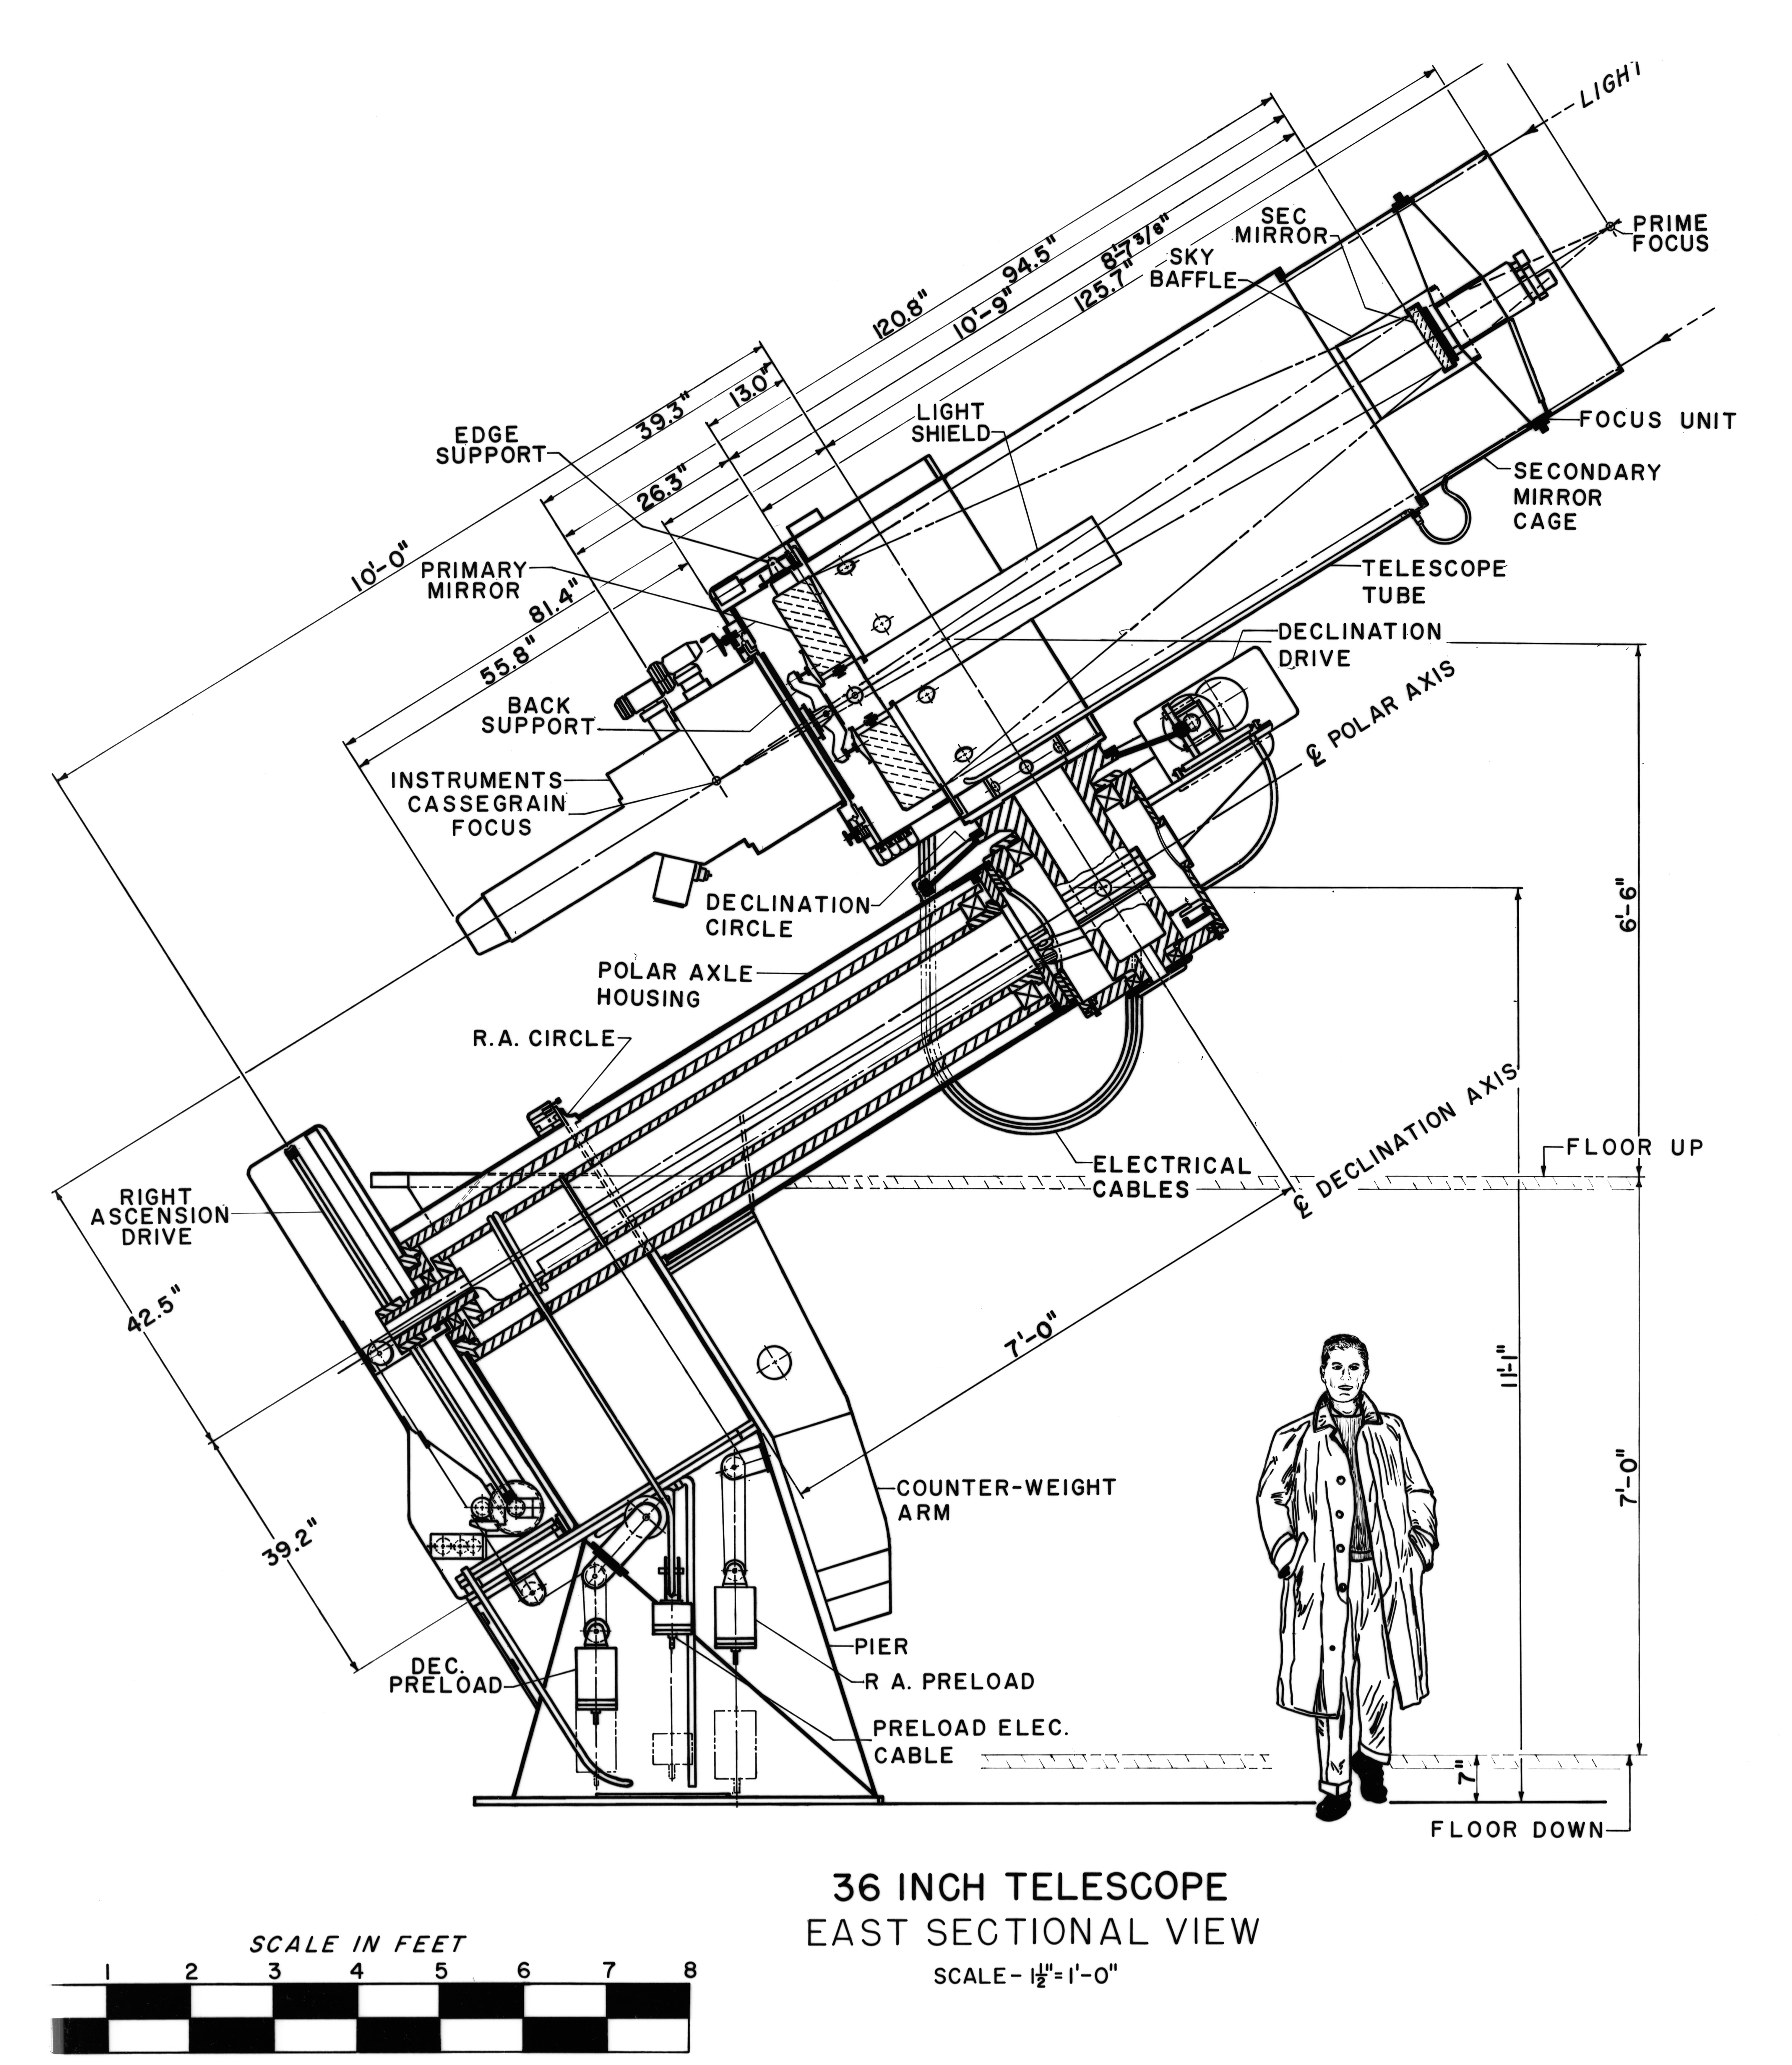

36-inch Telescope Concept Art

This image is stored at NOIRLab Headquarters in Tucson, Arizona. For the original negative of this image, see KPNO Negatives envelope 631. It was made around 1958 and is a concept drawing of the 36-inch Telescope (or the 0.9-meter) from an east sectional view.

This image is part of NSF NOIRLab’s historical archives.

Credit: KPNO/NOIRLab/NSF/AURA